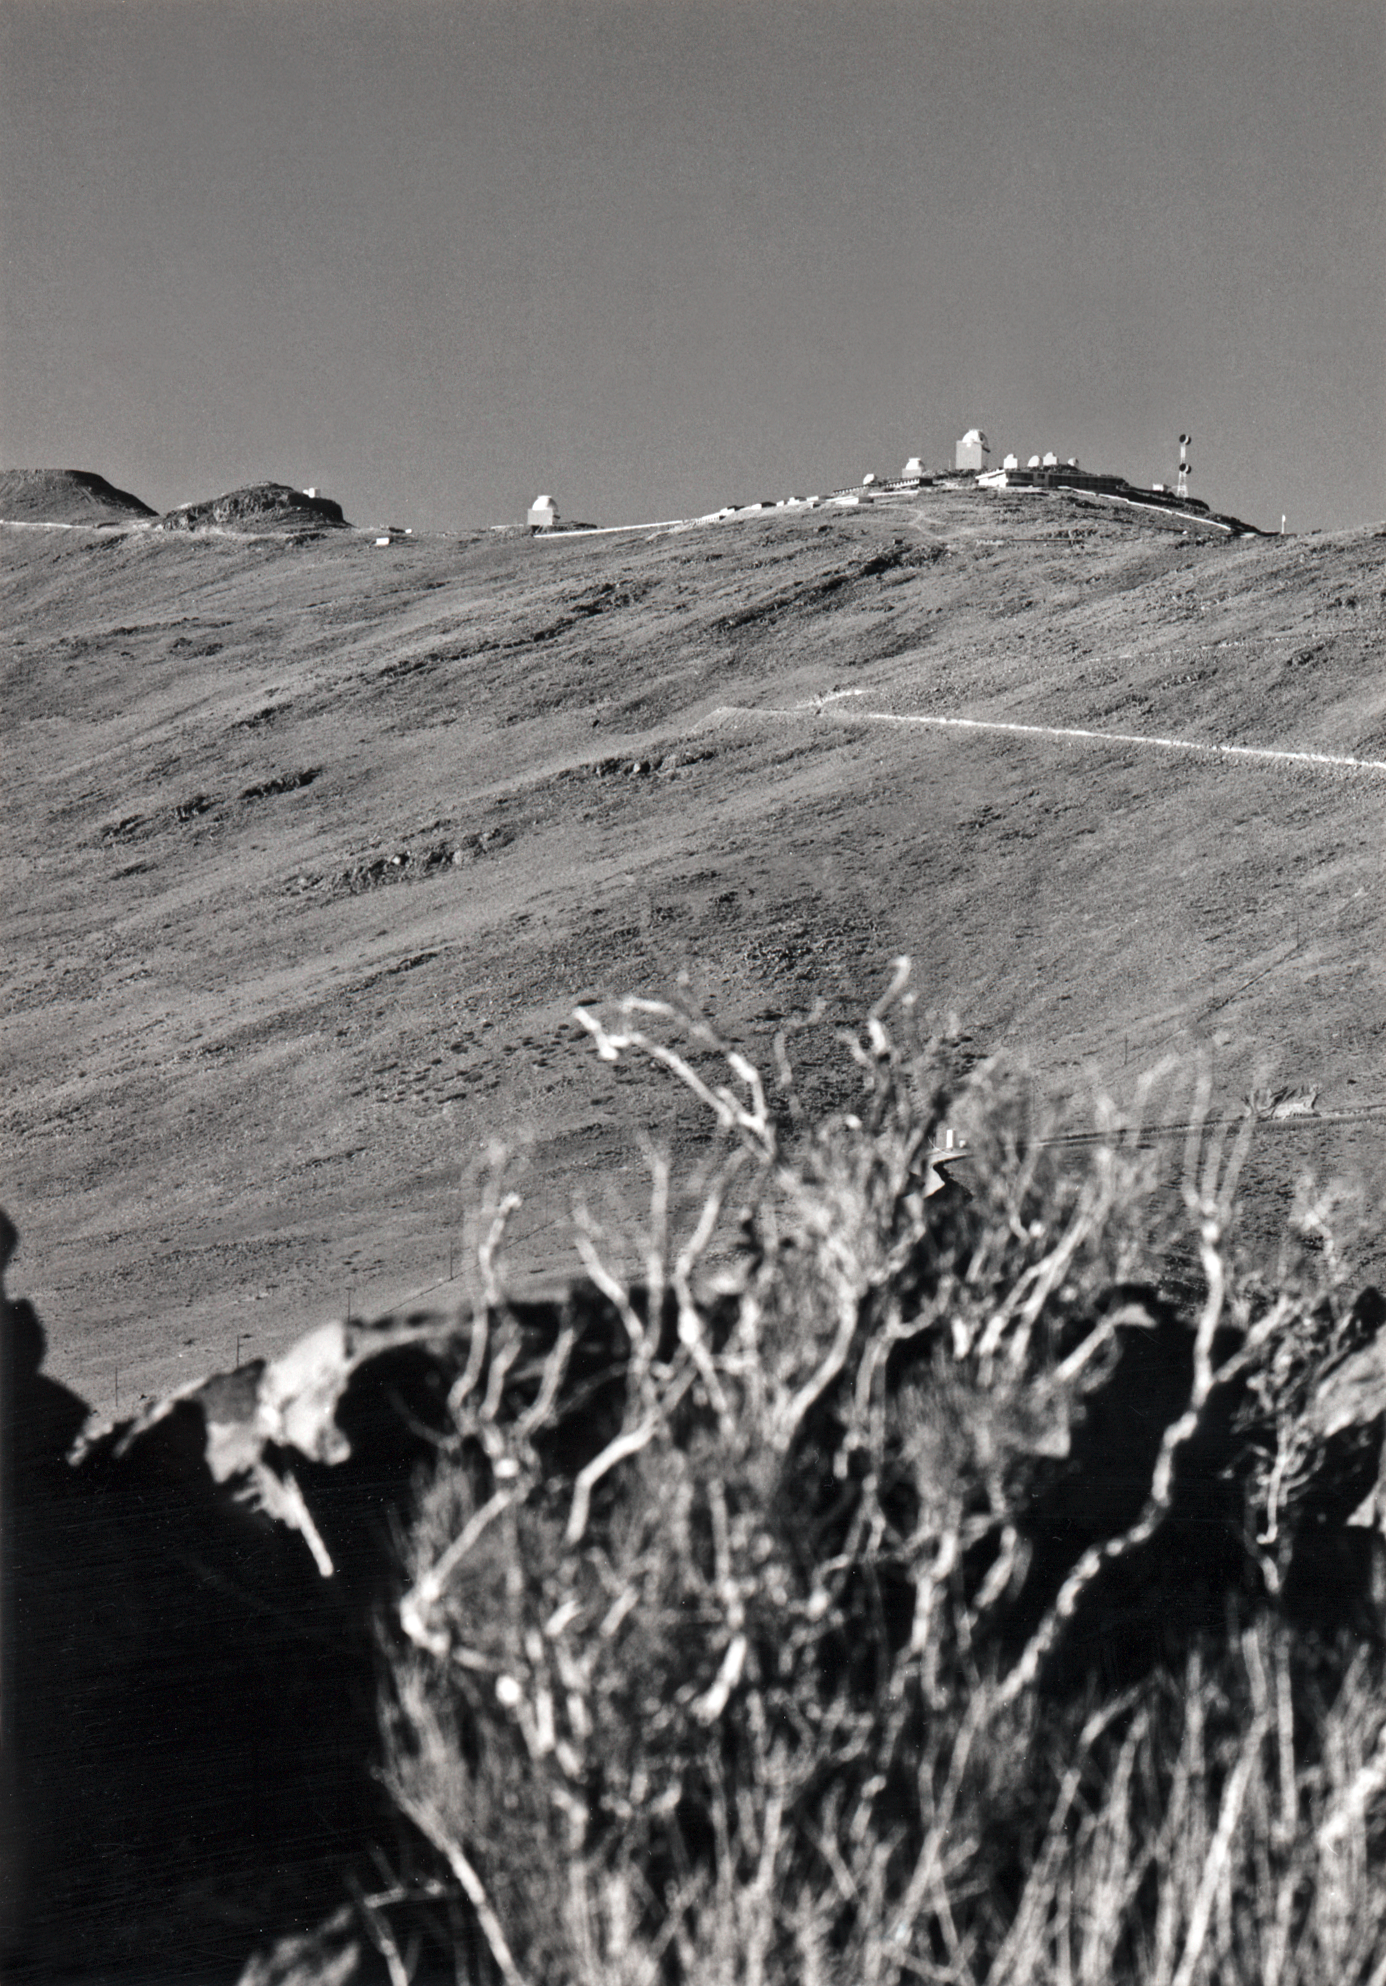

Mountain road

La Silla Observatory, seen from the access road, a few kilometres further down the mountain.

Credit: ESO